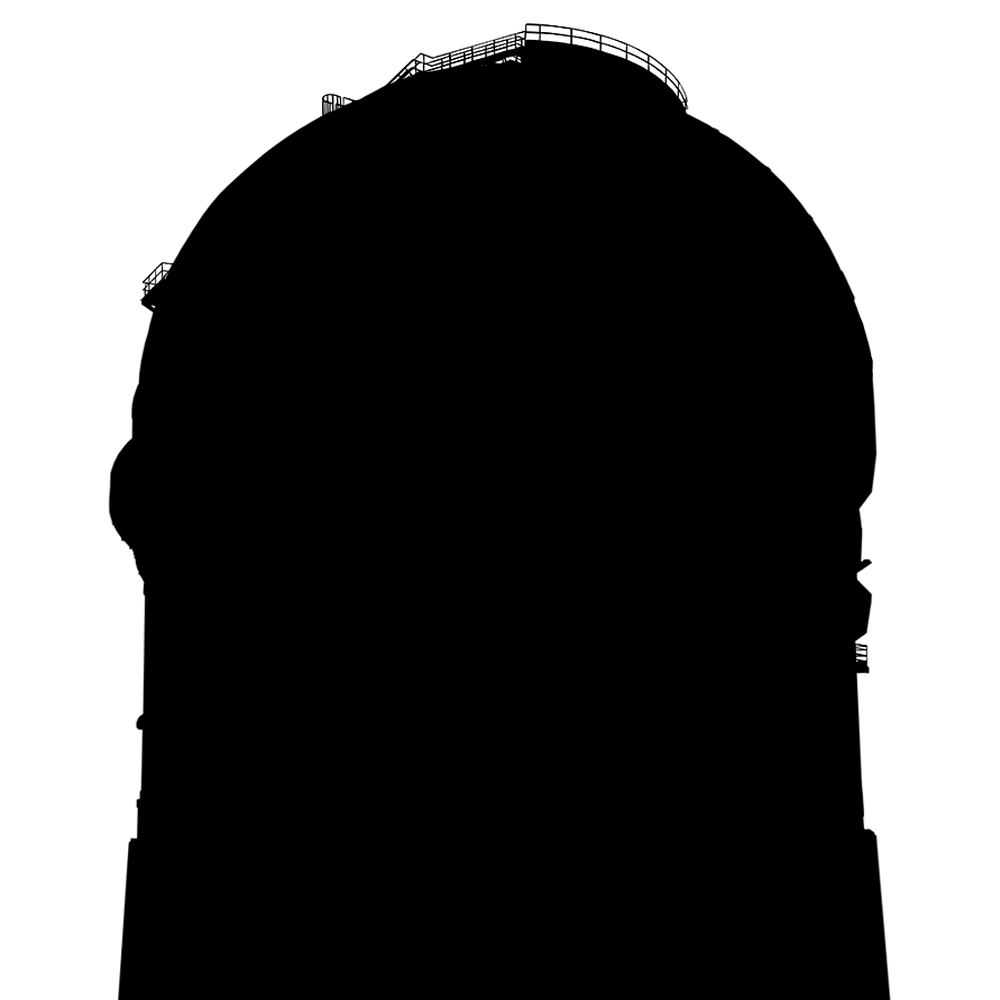

Silhouette of domes

This image shows a combined silhouette of several of NOIRLab's domes.

Credit: NOIRLab/NSF/AURA